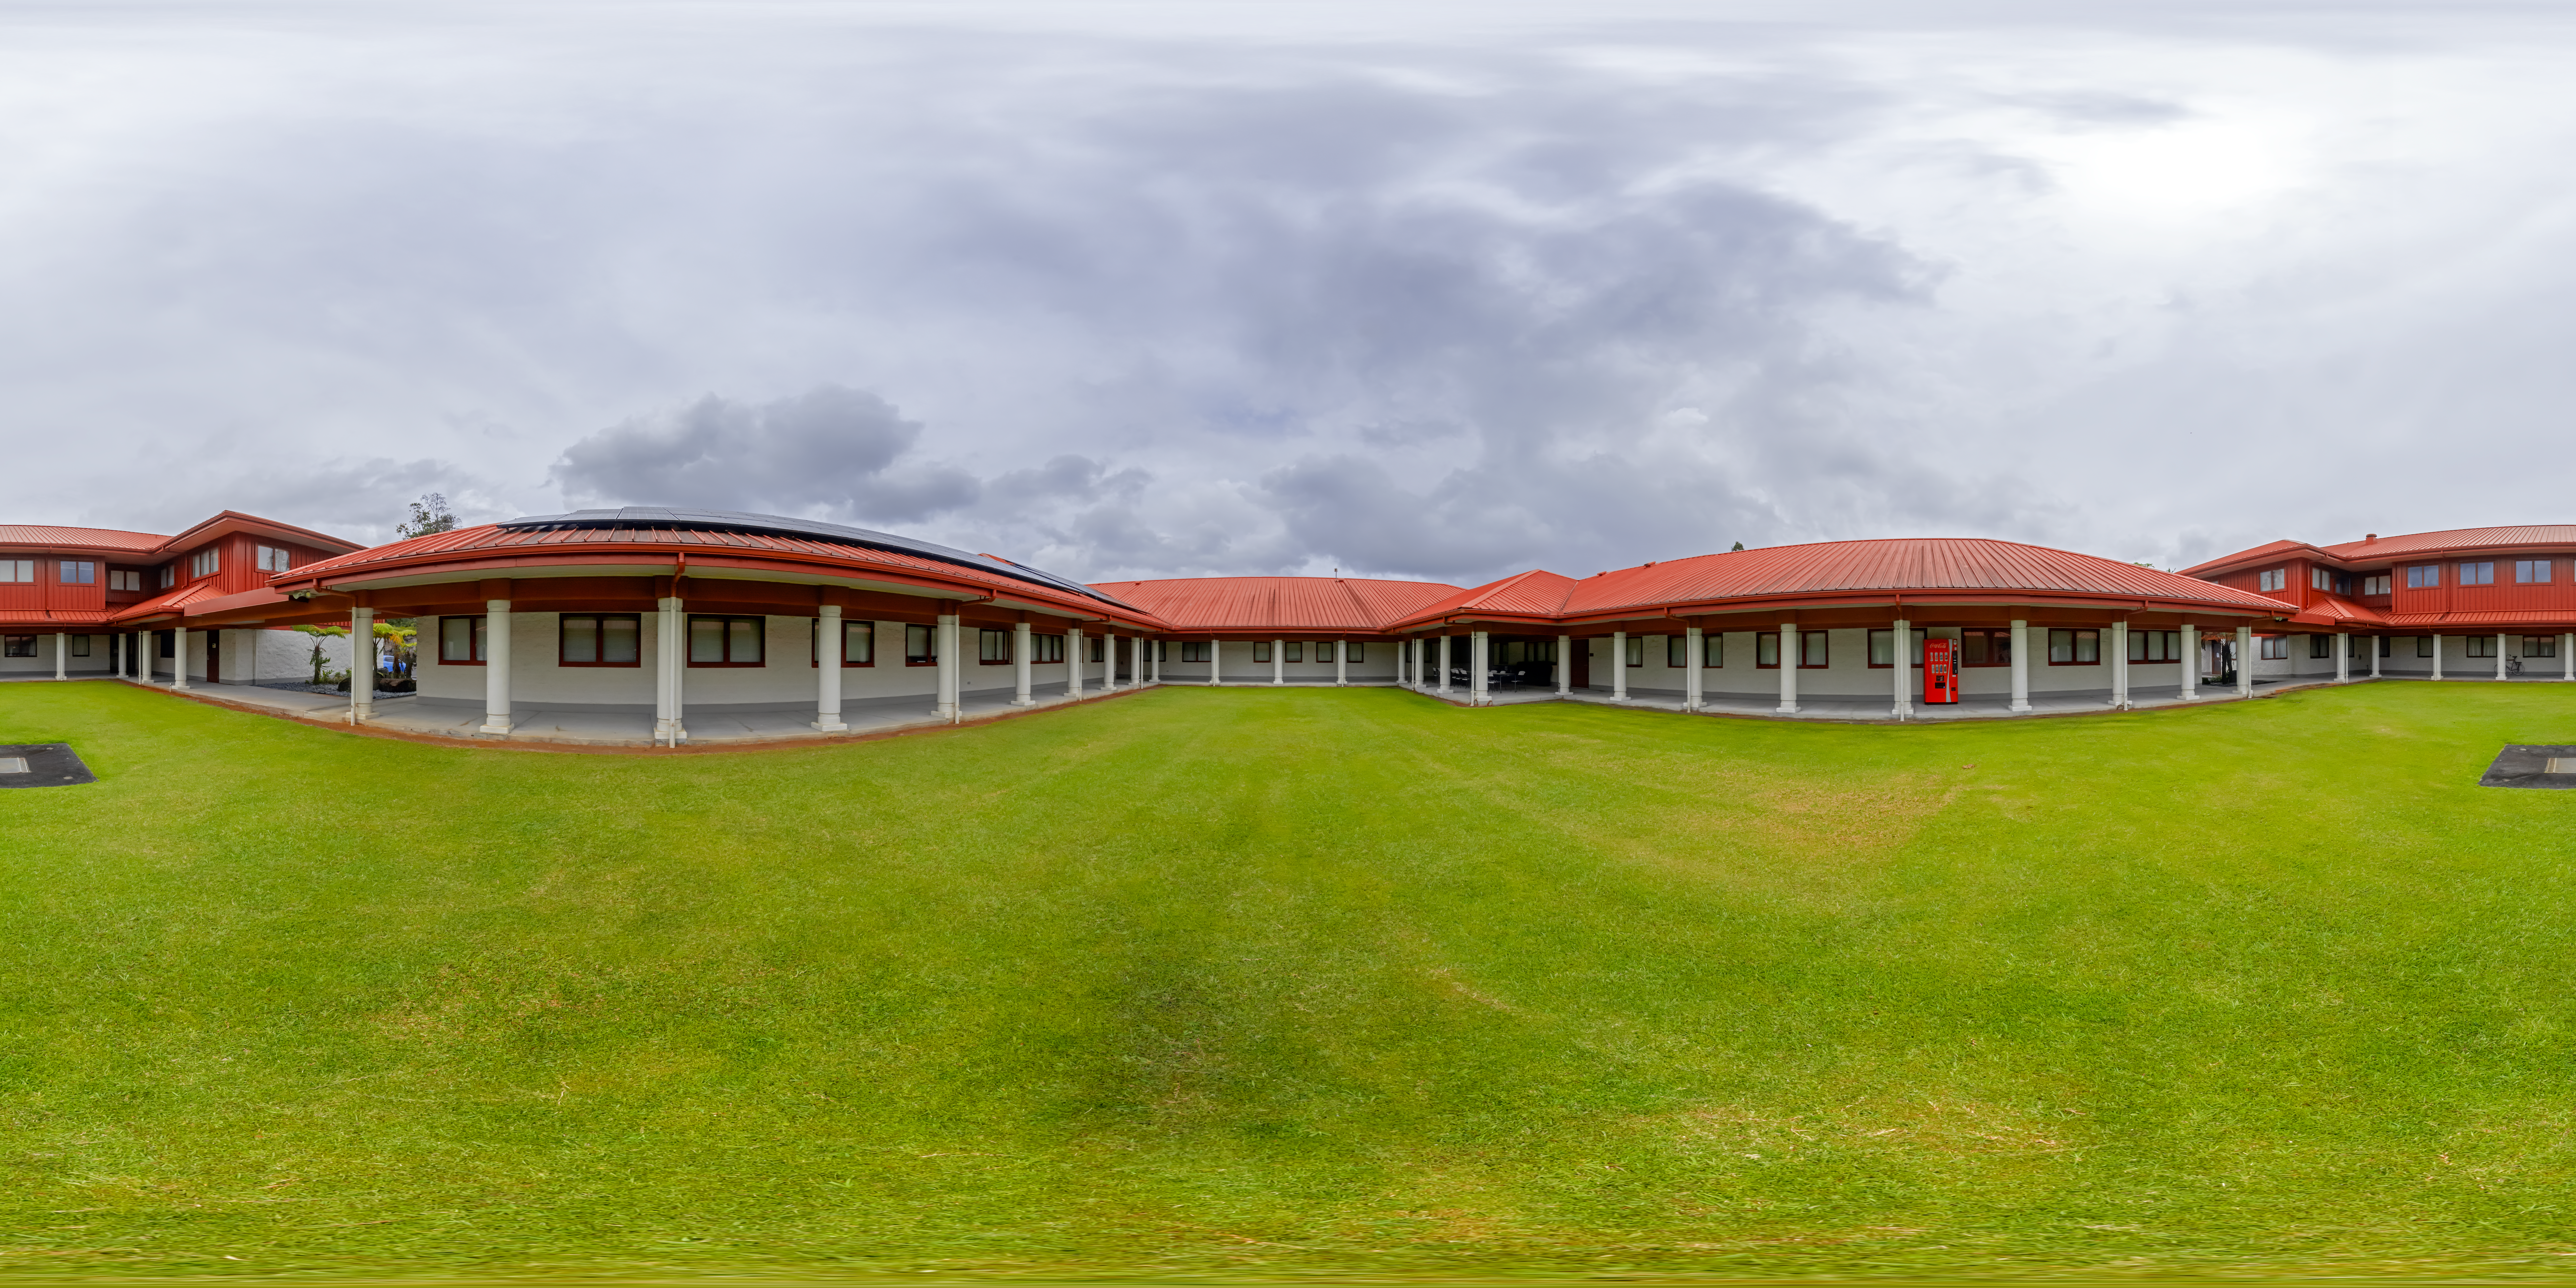

Hilo Base Garden 360 Panorama

A 360 panorama of the courtyard at Gemini North Hilo Base Facility in Hilo, Hawai‘i.

A fulldome version of this image can be viewed here.

Credit: International Gemini Observatory/NOIRLab/NSF/AURA/P. Horálek